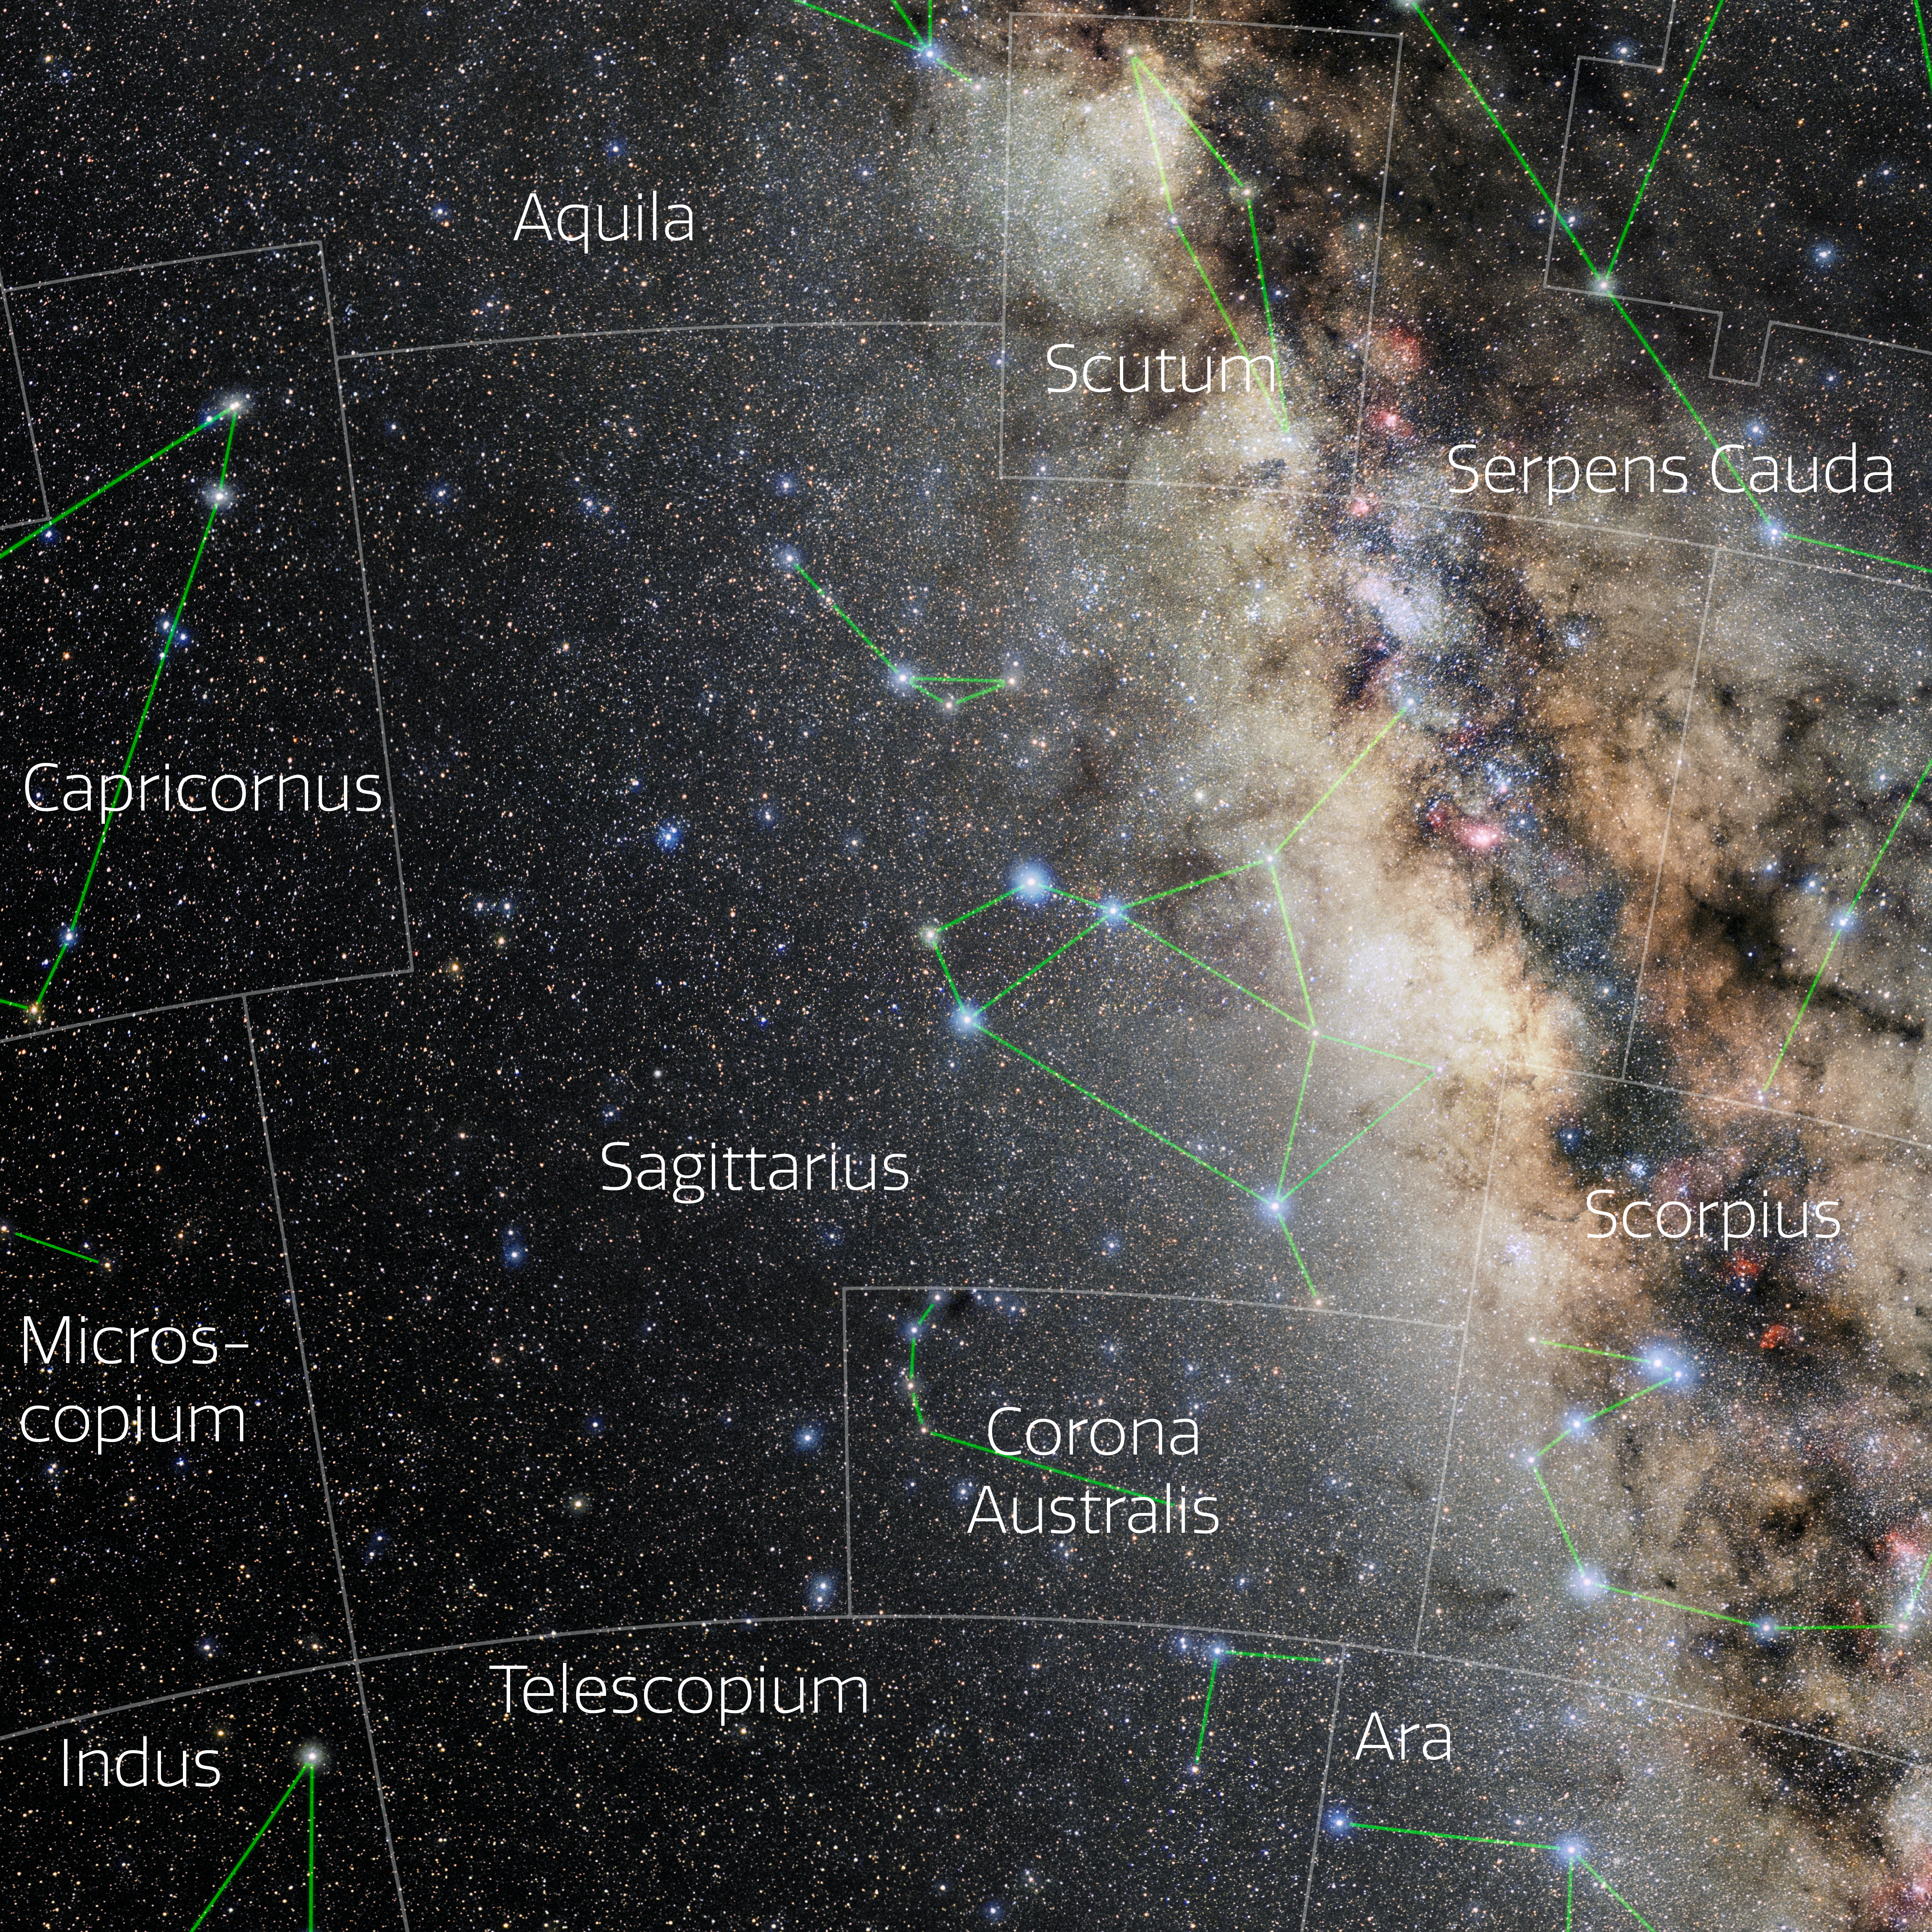

Sagittarius (Annotated)

Photo of the constellation Sagittarius with annotations from IAU and Sky & Telescope. Here is the non-annotated version.

Credit: E. Slawik/NOIRLab/NSF/AURA/M. Zamani